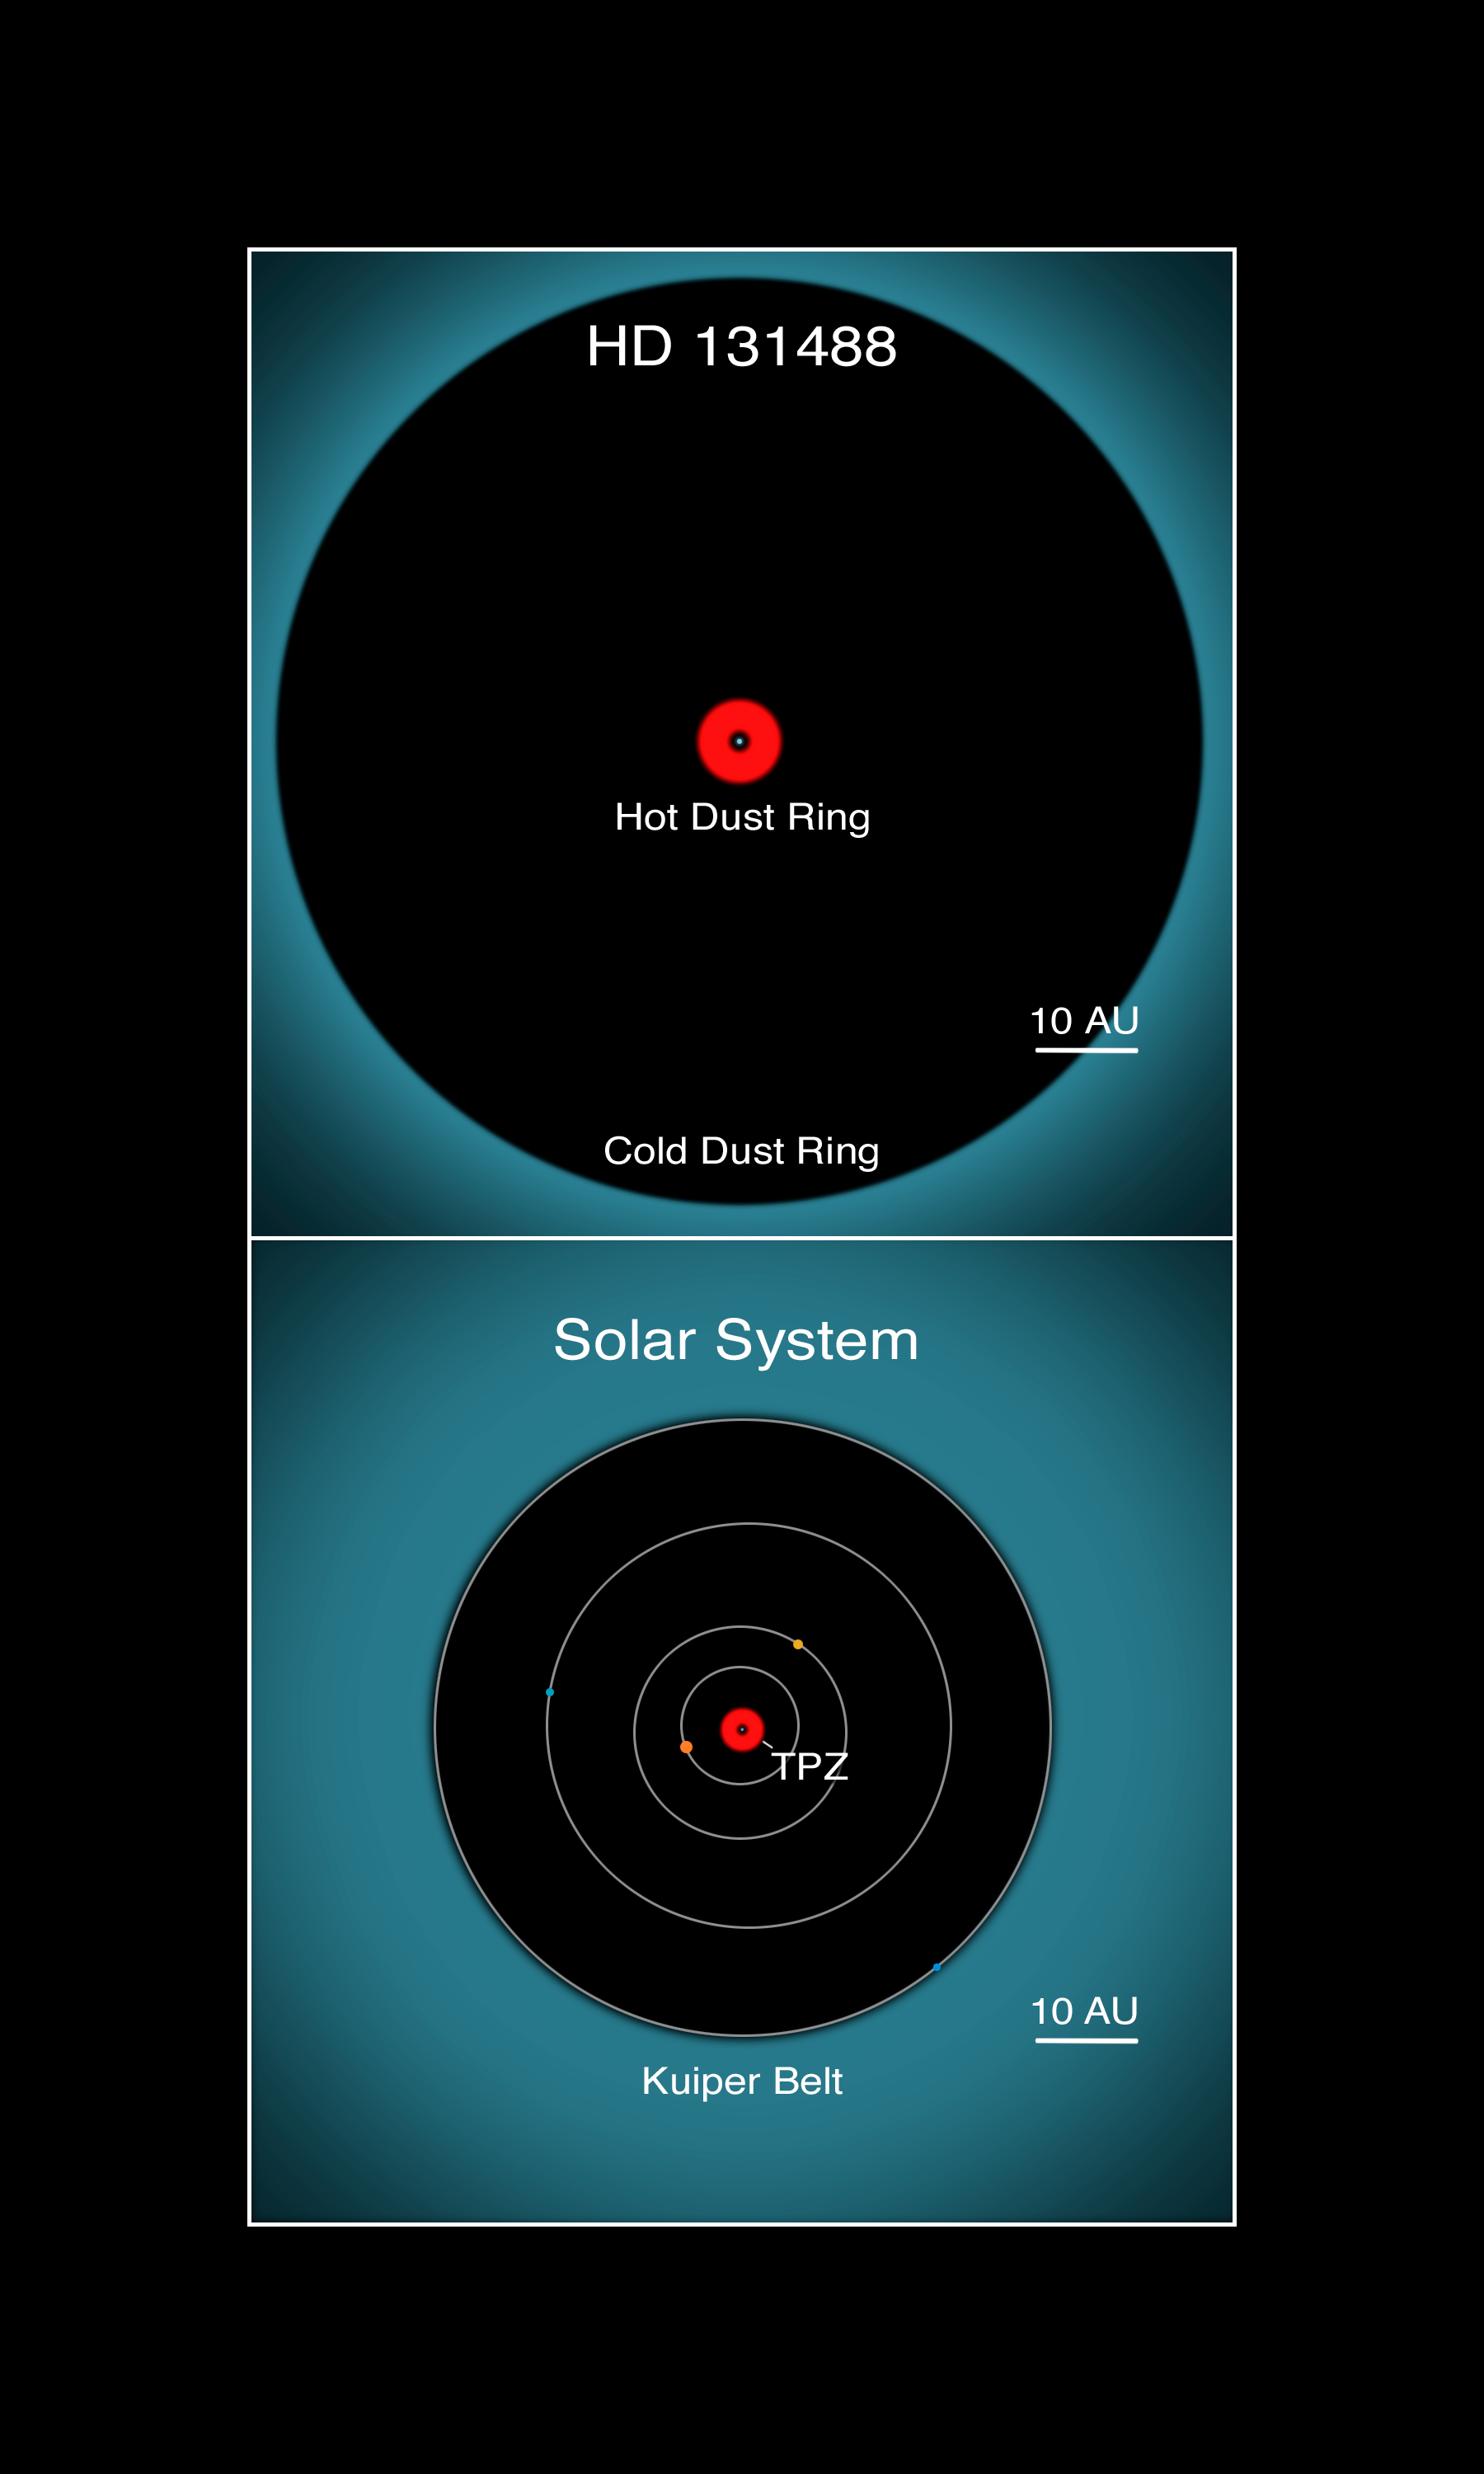

Astronomers Say Alien Dust Is Nothing To Sneeze At

Artist's rendering of what HD 131488's inner planetary system might look like as two large rocky bodies collide. Inset illustrates the location of HD 131488's dust belts (top) and comparable regions to our own Solar System (bottom). HD 131488's hot inner dust belt has similar separations from its host star as the terrestrial planet zone (TPZ) around our Sun while the star's cool dust belt has similar separations from its host star as the Kuiper Belt region in our Solar System. Also shown for our Solar System are the orbits of Jupiter, Saturn, Uranus, and Neptune.

Credit: Lynette Cook for Gemini Observatory/AURA